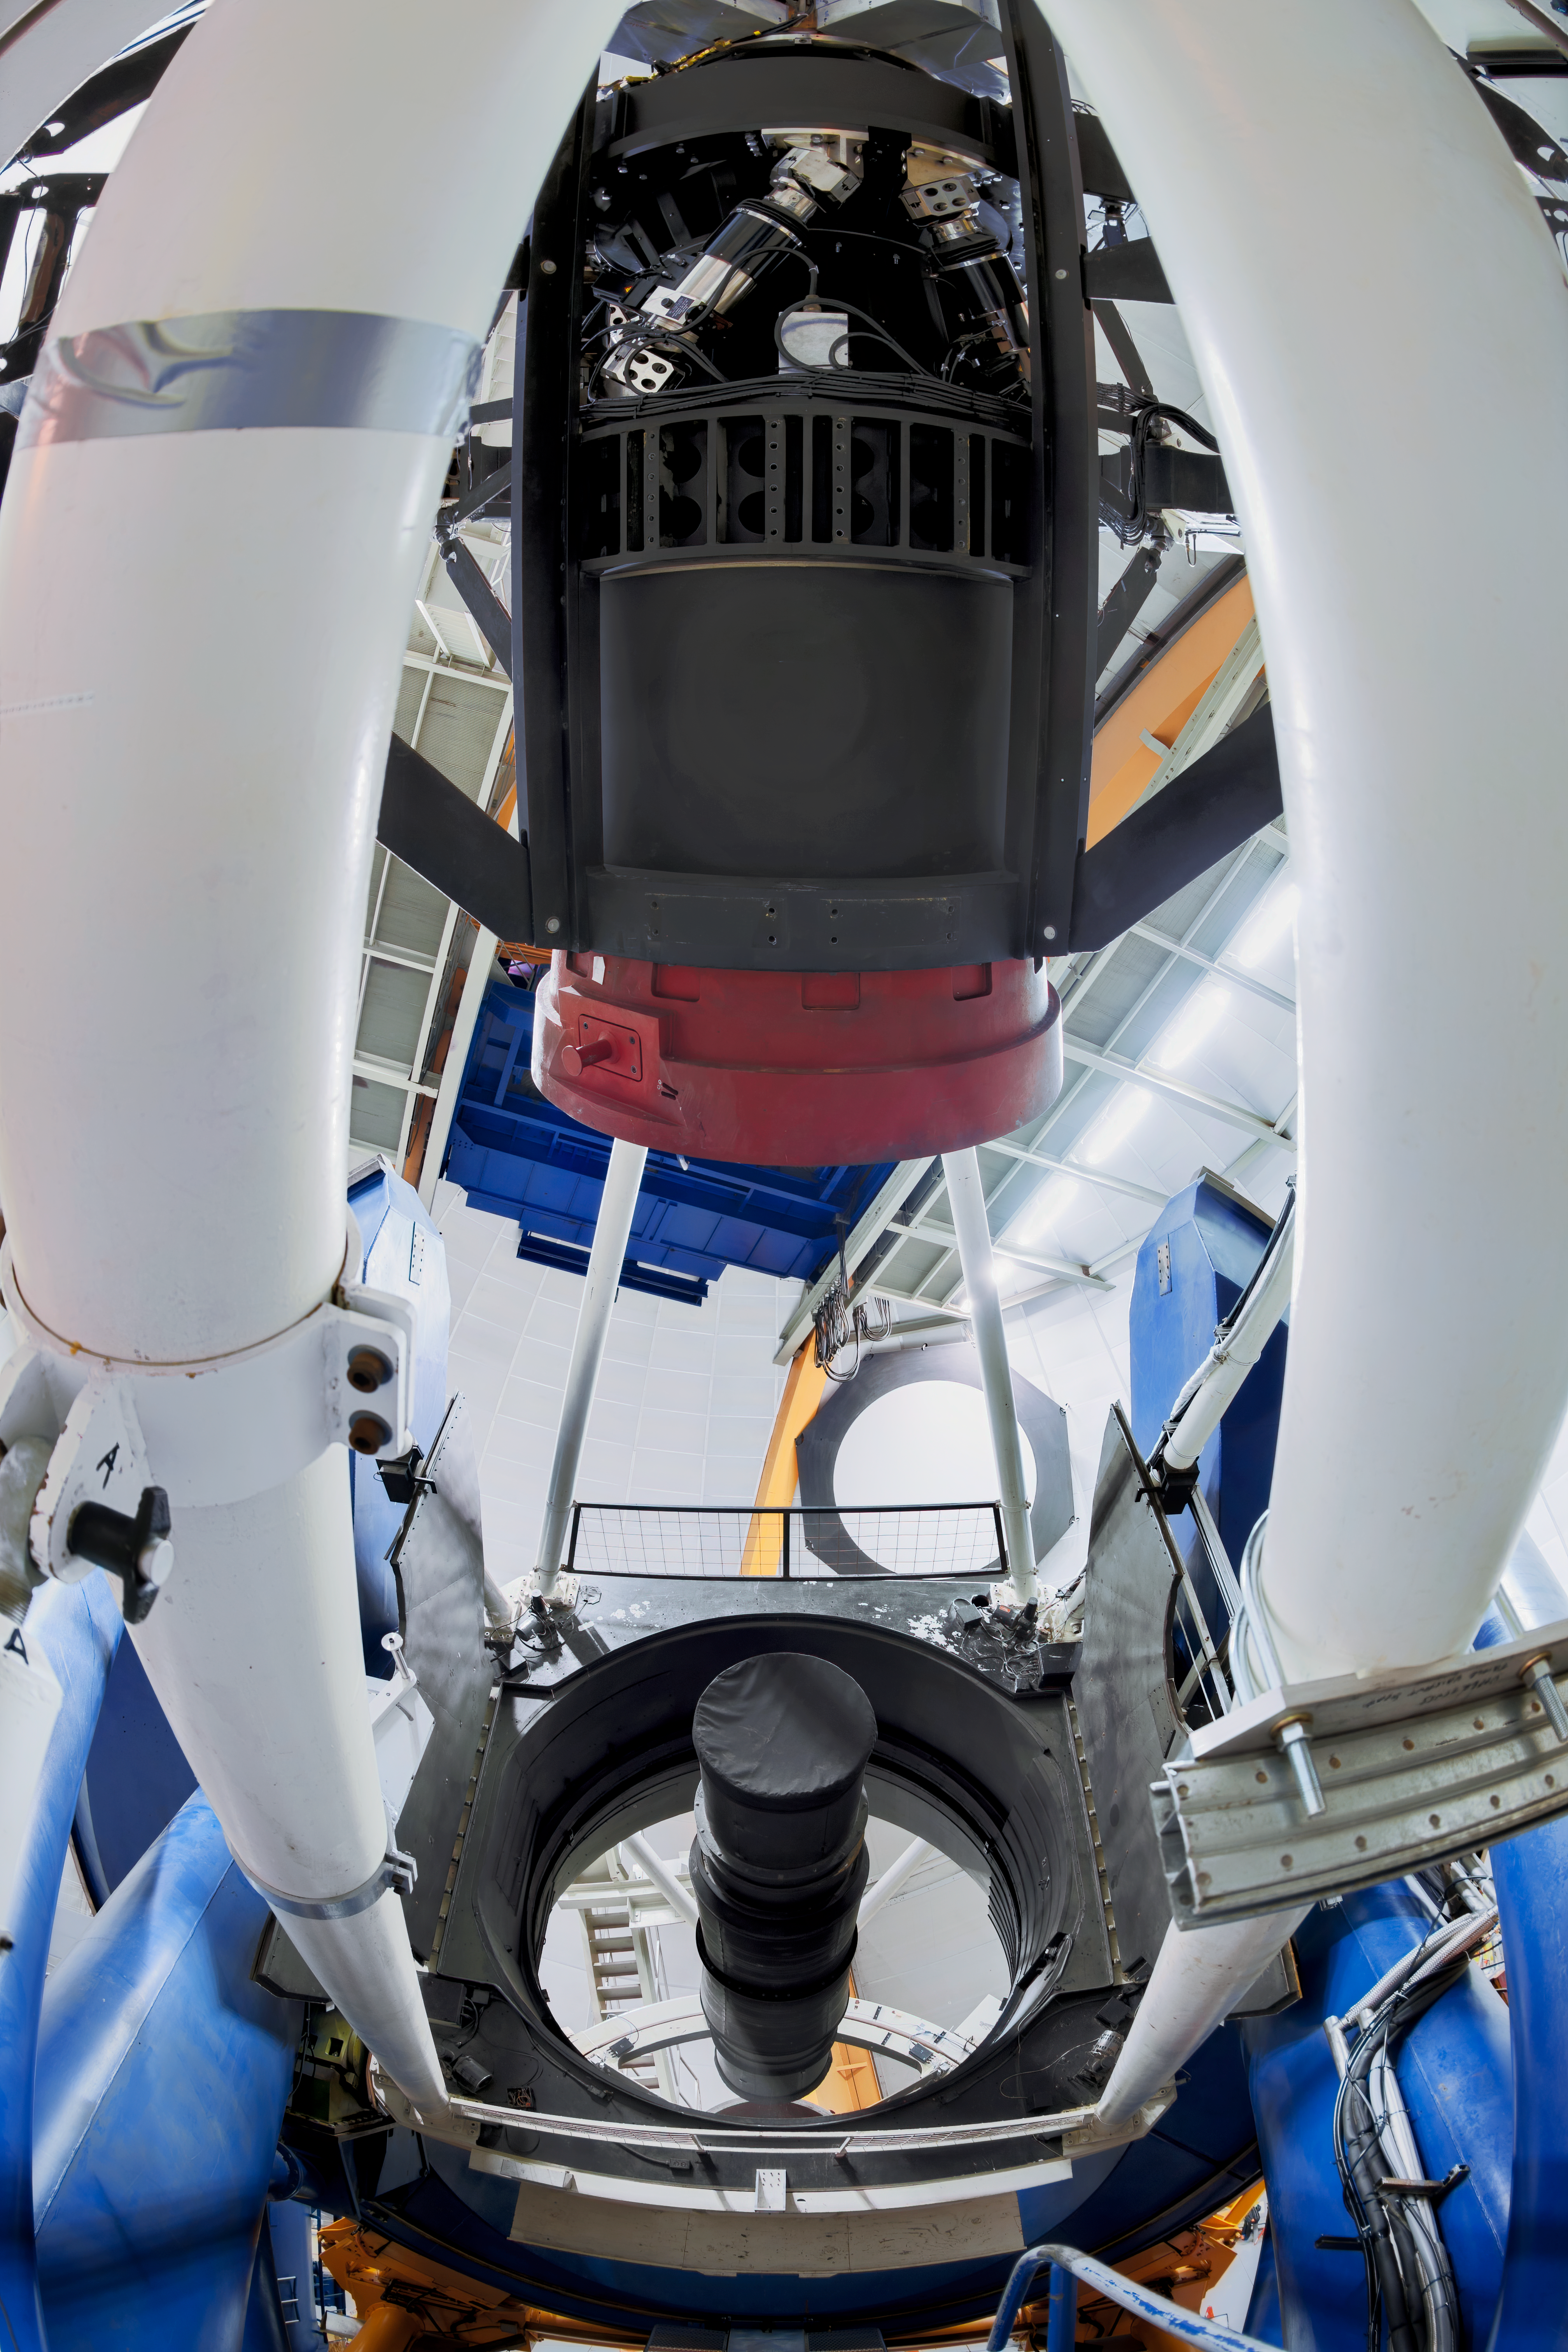

Víctor M. Blanco 4-meter Telescope

Víctor M. Blanco 4-meter Telescope at the Cerro Tololo Inter-American Observatory (CTIO), a Program of NSF NOIRLab housing the Dark Energy Camera, used for the Dark Energy Survey.

Credit: DOE/FNAL/DECam/R. Hahn/CTIO/NOIRLab/NSF/AURA